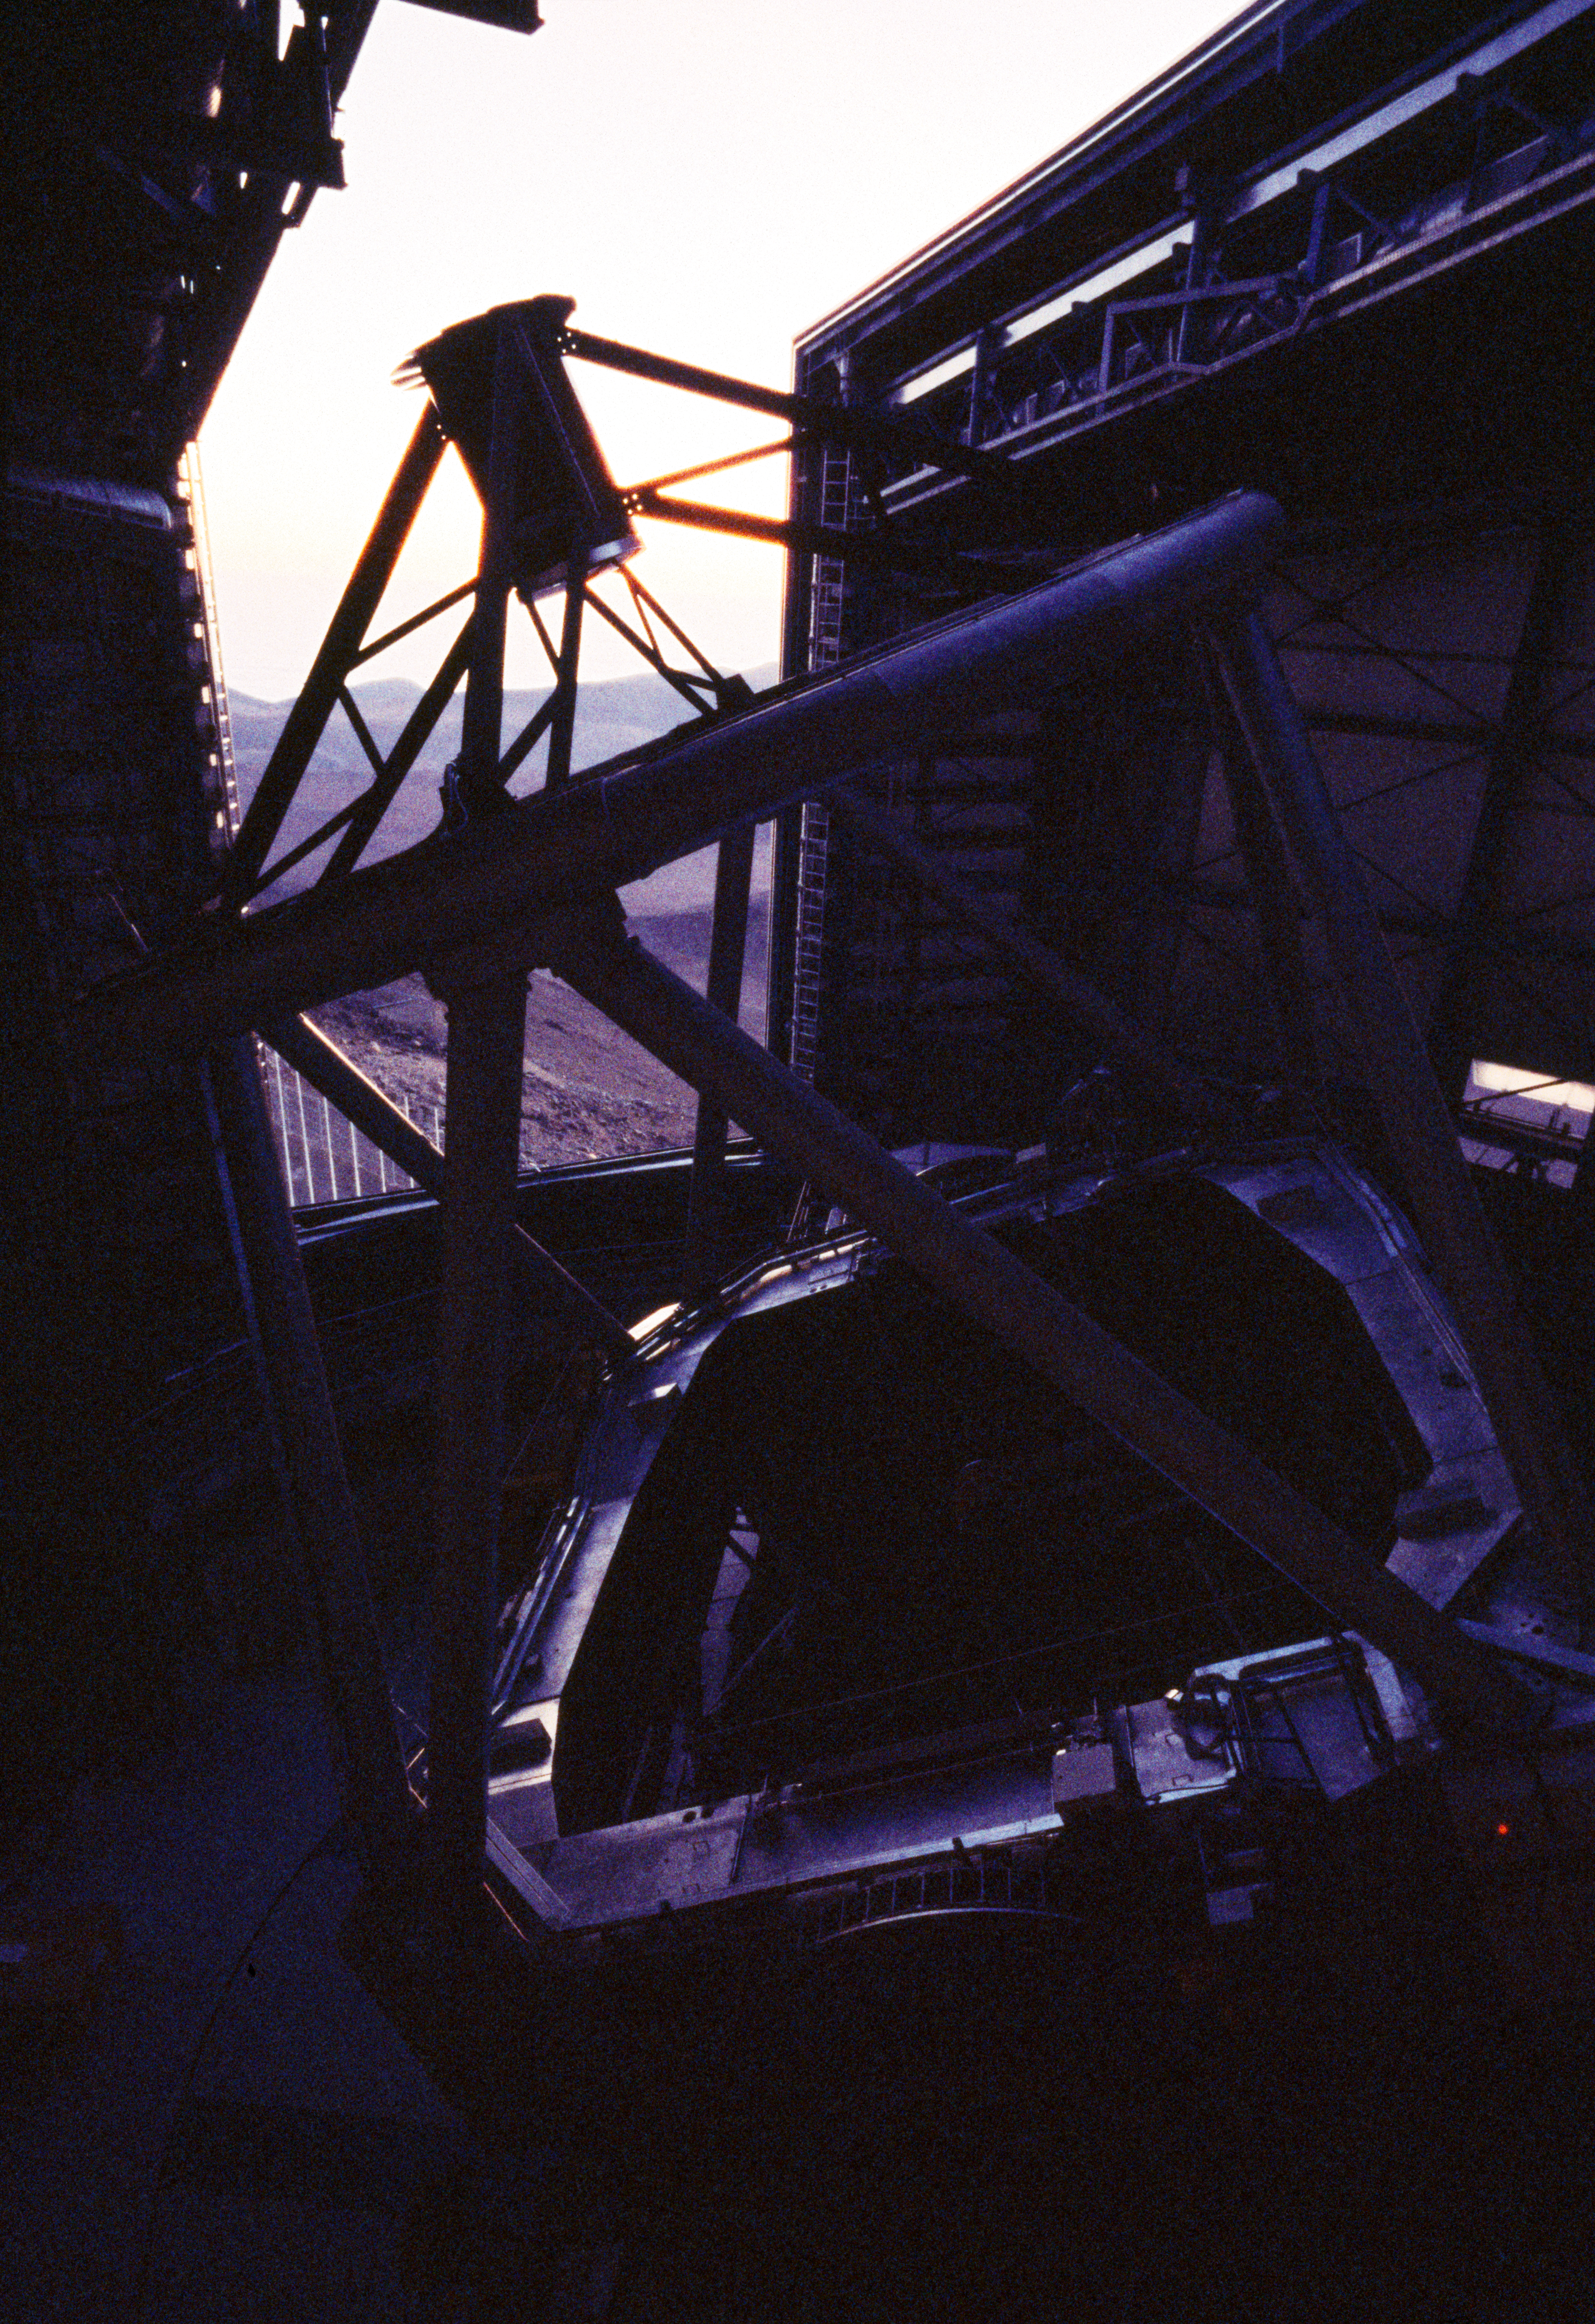

VLT Unit Telescope at Paranal

One of the four VLT Unit Telescope at the Paranal Observatory in Chile. The image was obtained in March 2000.

Credit: ESO